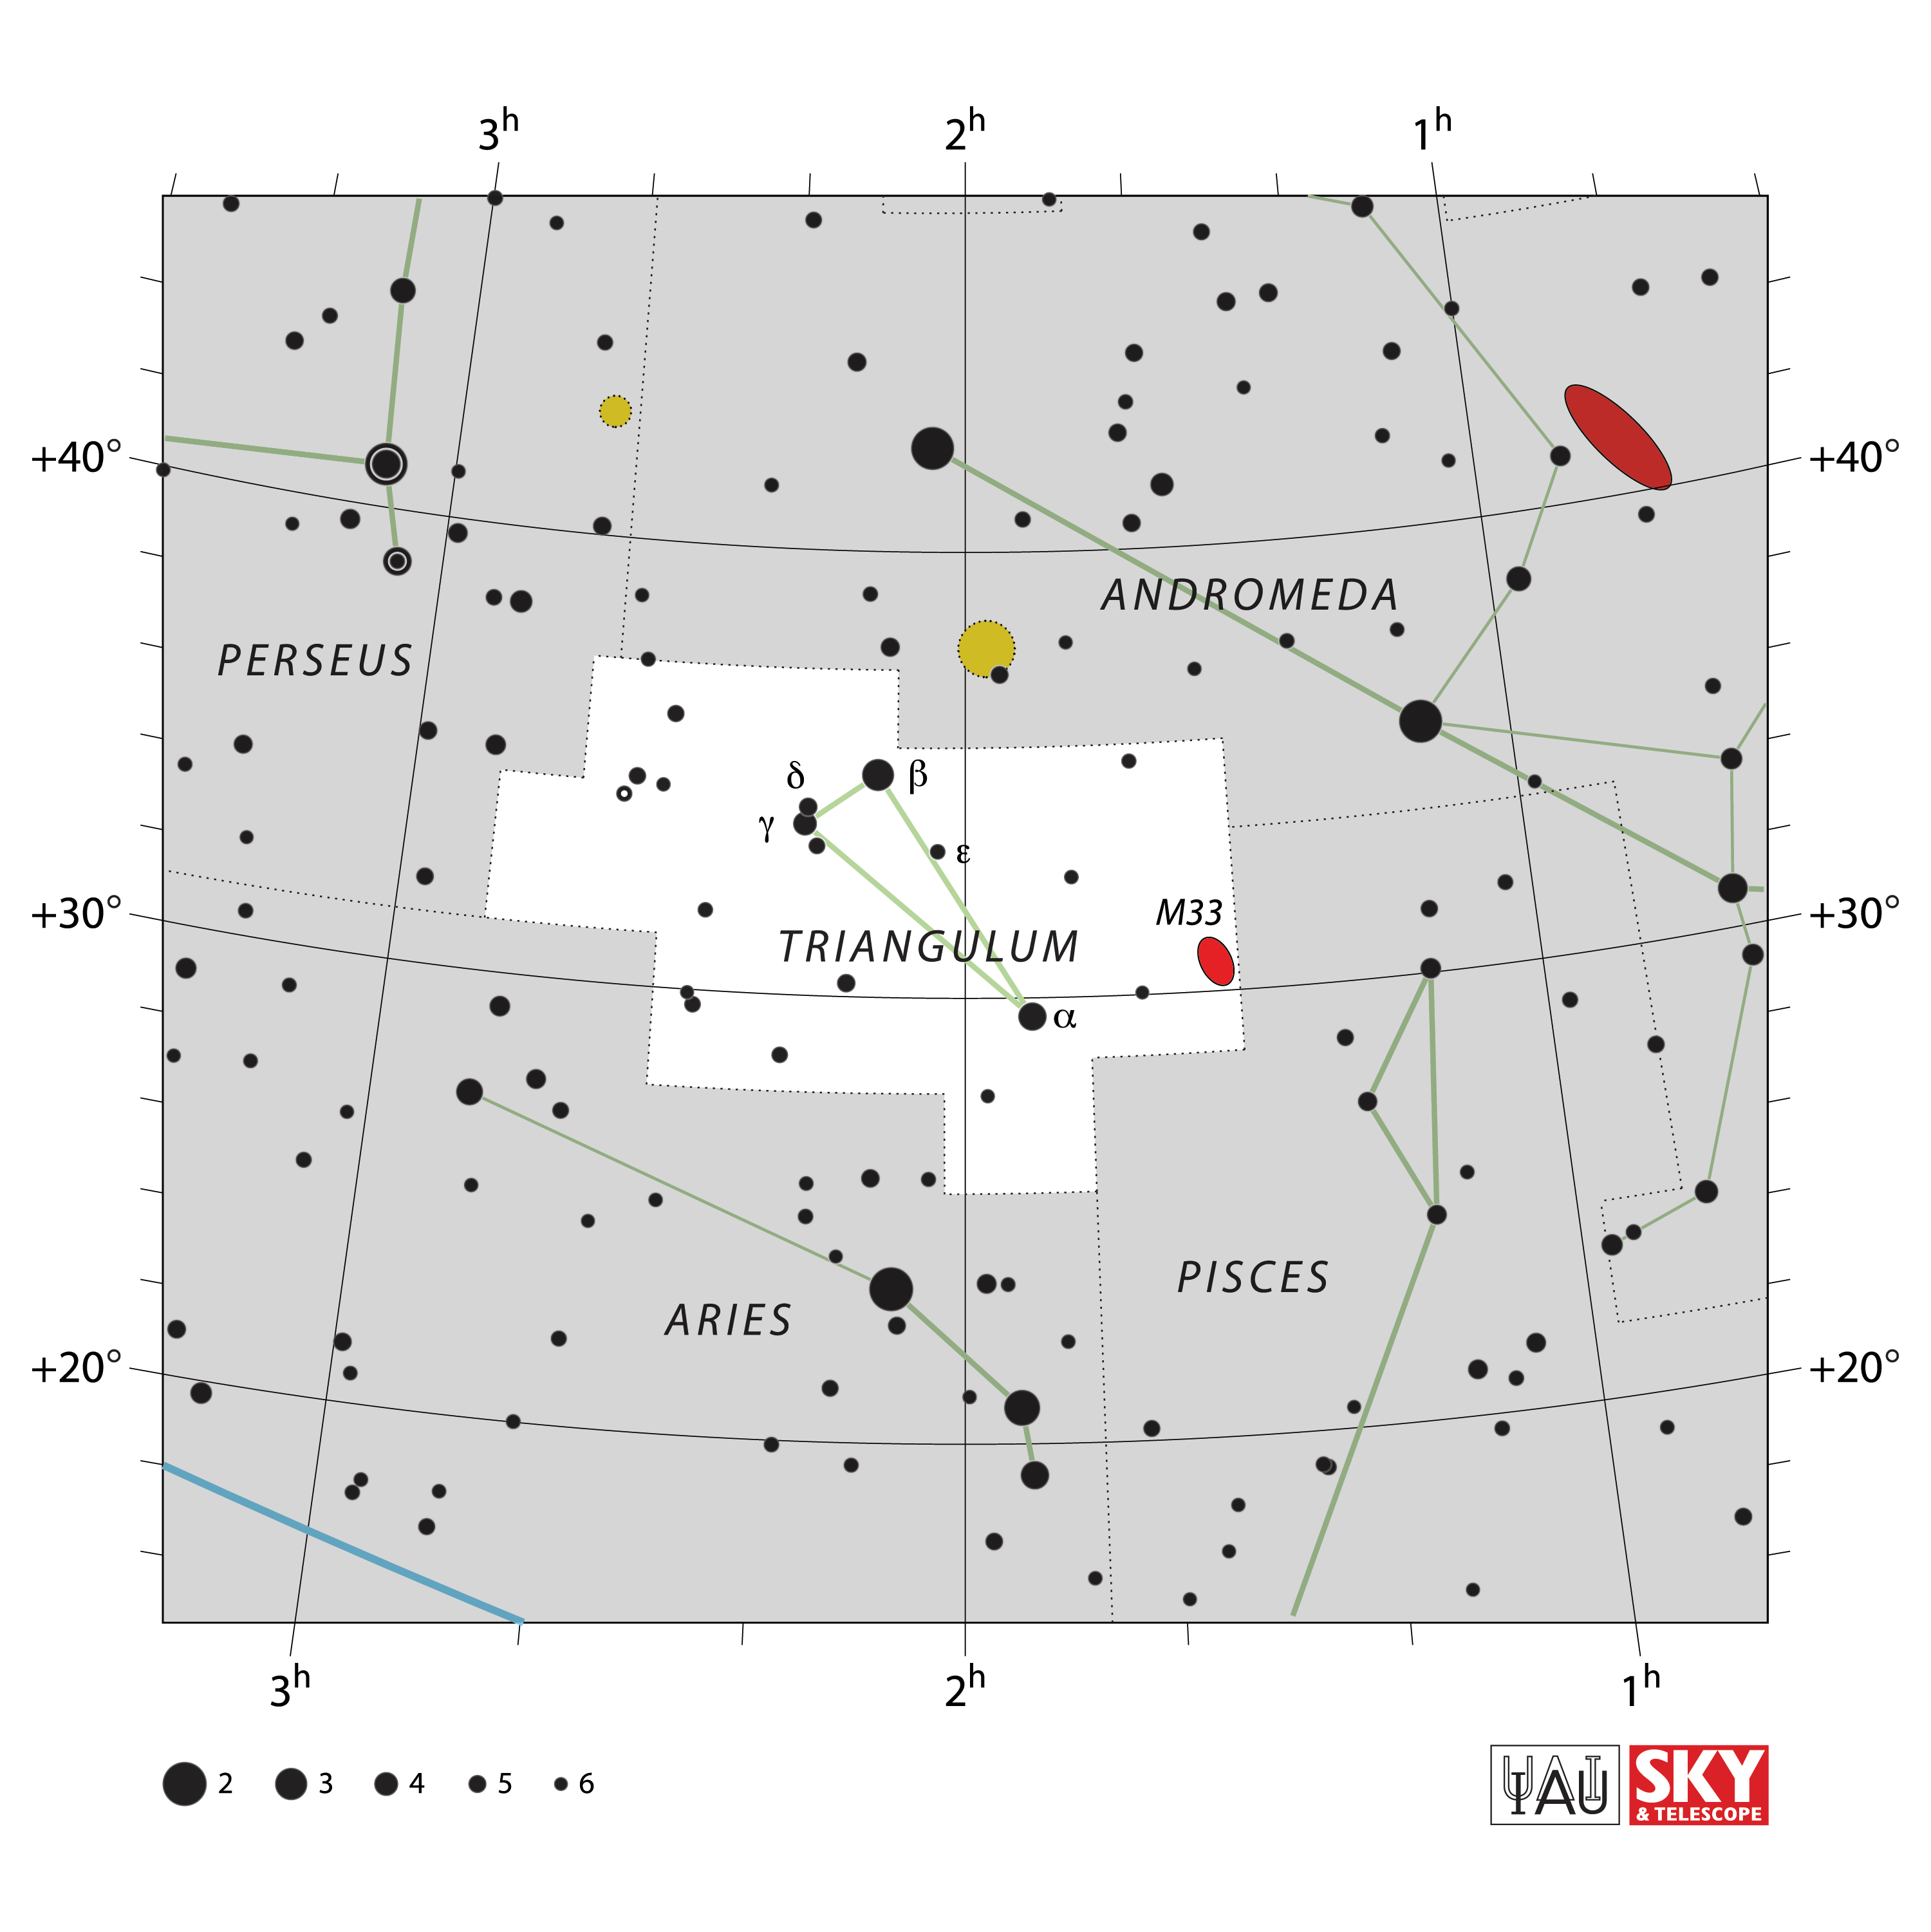

Triangulum

Credit: IAU and Sky & Telescope